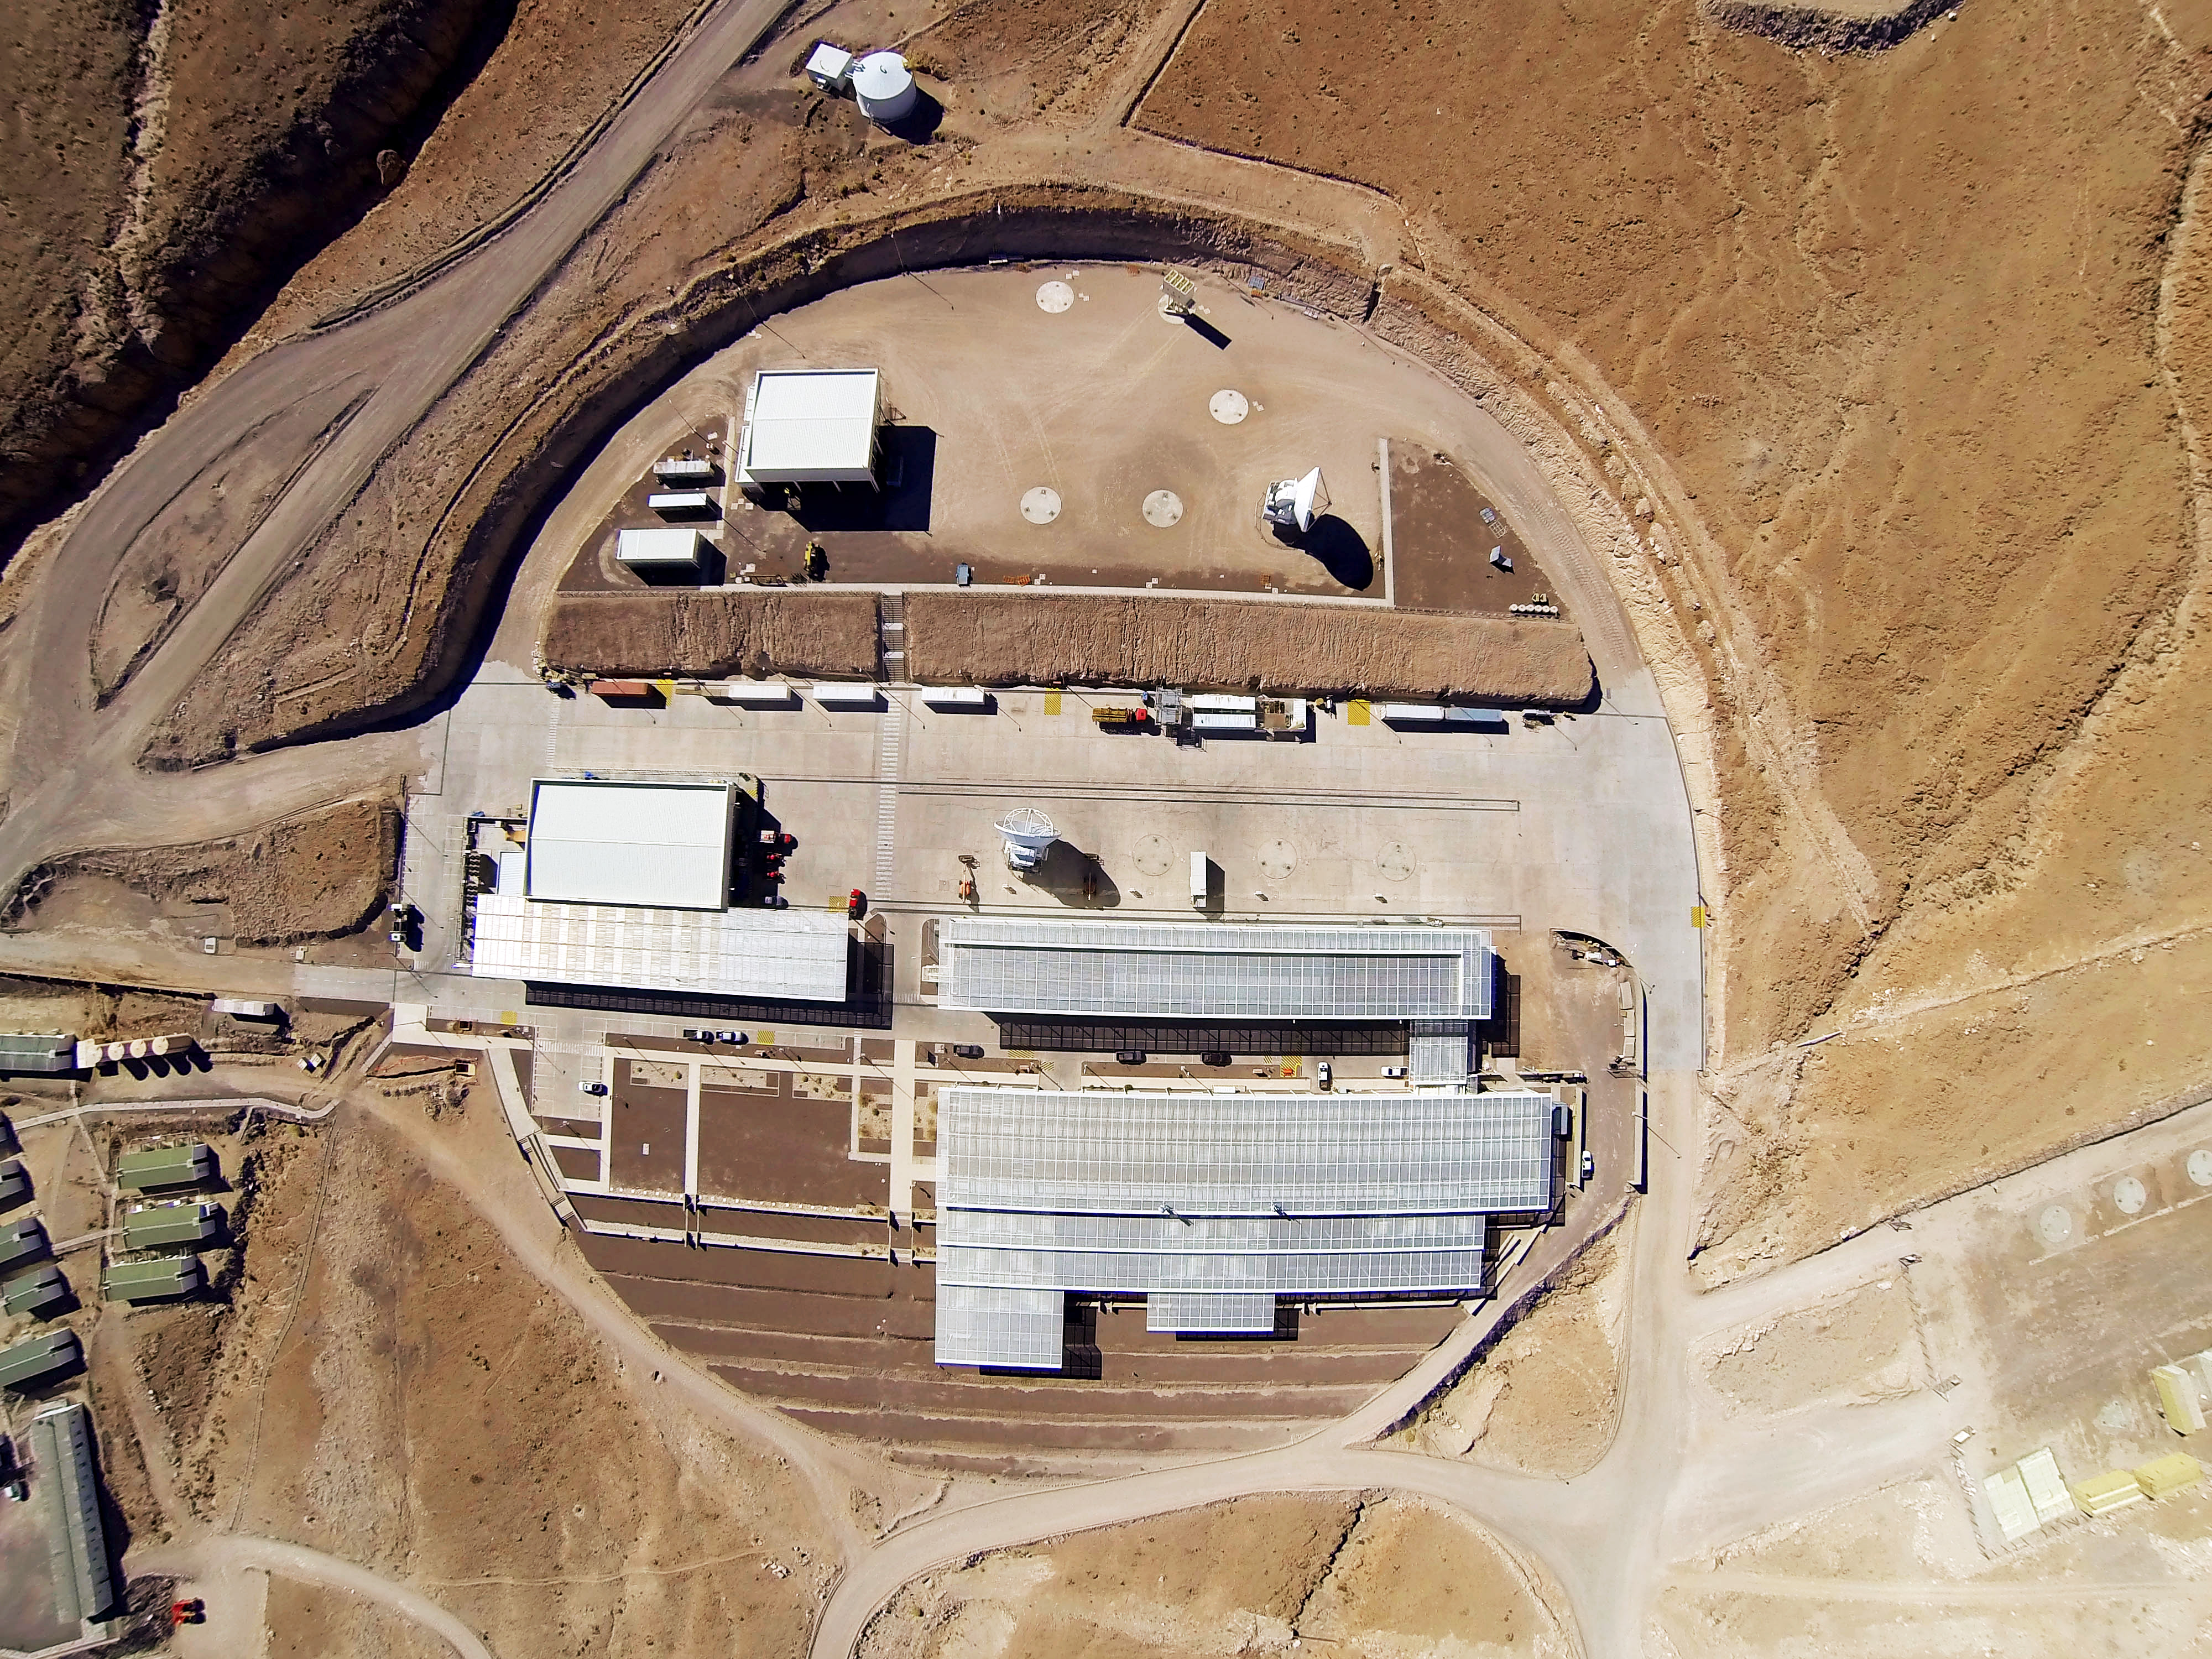

The entire ALMA Operations Center seen from above

The entire ALMA Operations Center seen from above: the camp and technical building, which houses the offices, laboratories and telescope control room are visible as well as several dishes, which have not yet moved up to the plateau.

Credit: ESO